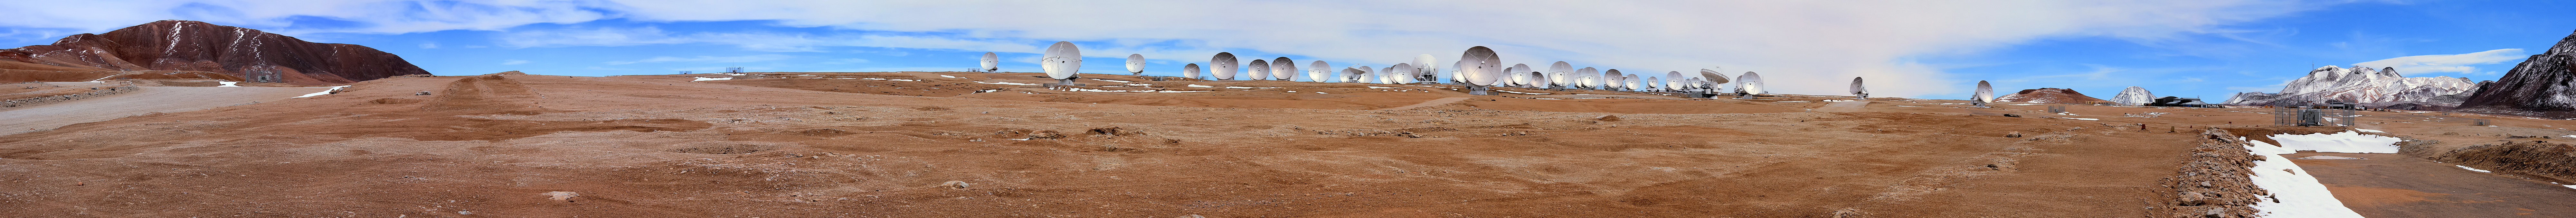

The vast array of ALMA antennas

The vast array of ALMA antennas are detailed in this wide panorama of Chajnantor plateau, 5000 meters high in northern Chile.

Credit: D. Schreiner and S. Degezelle (ESO)